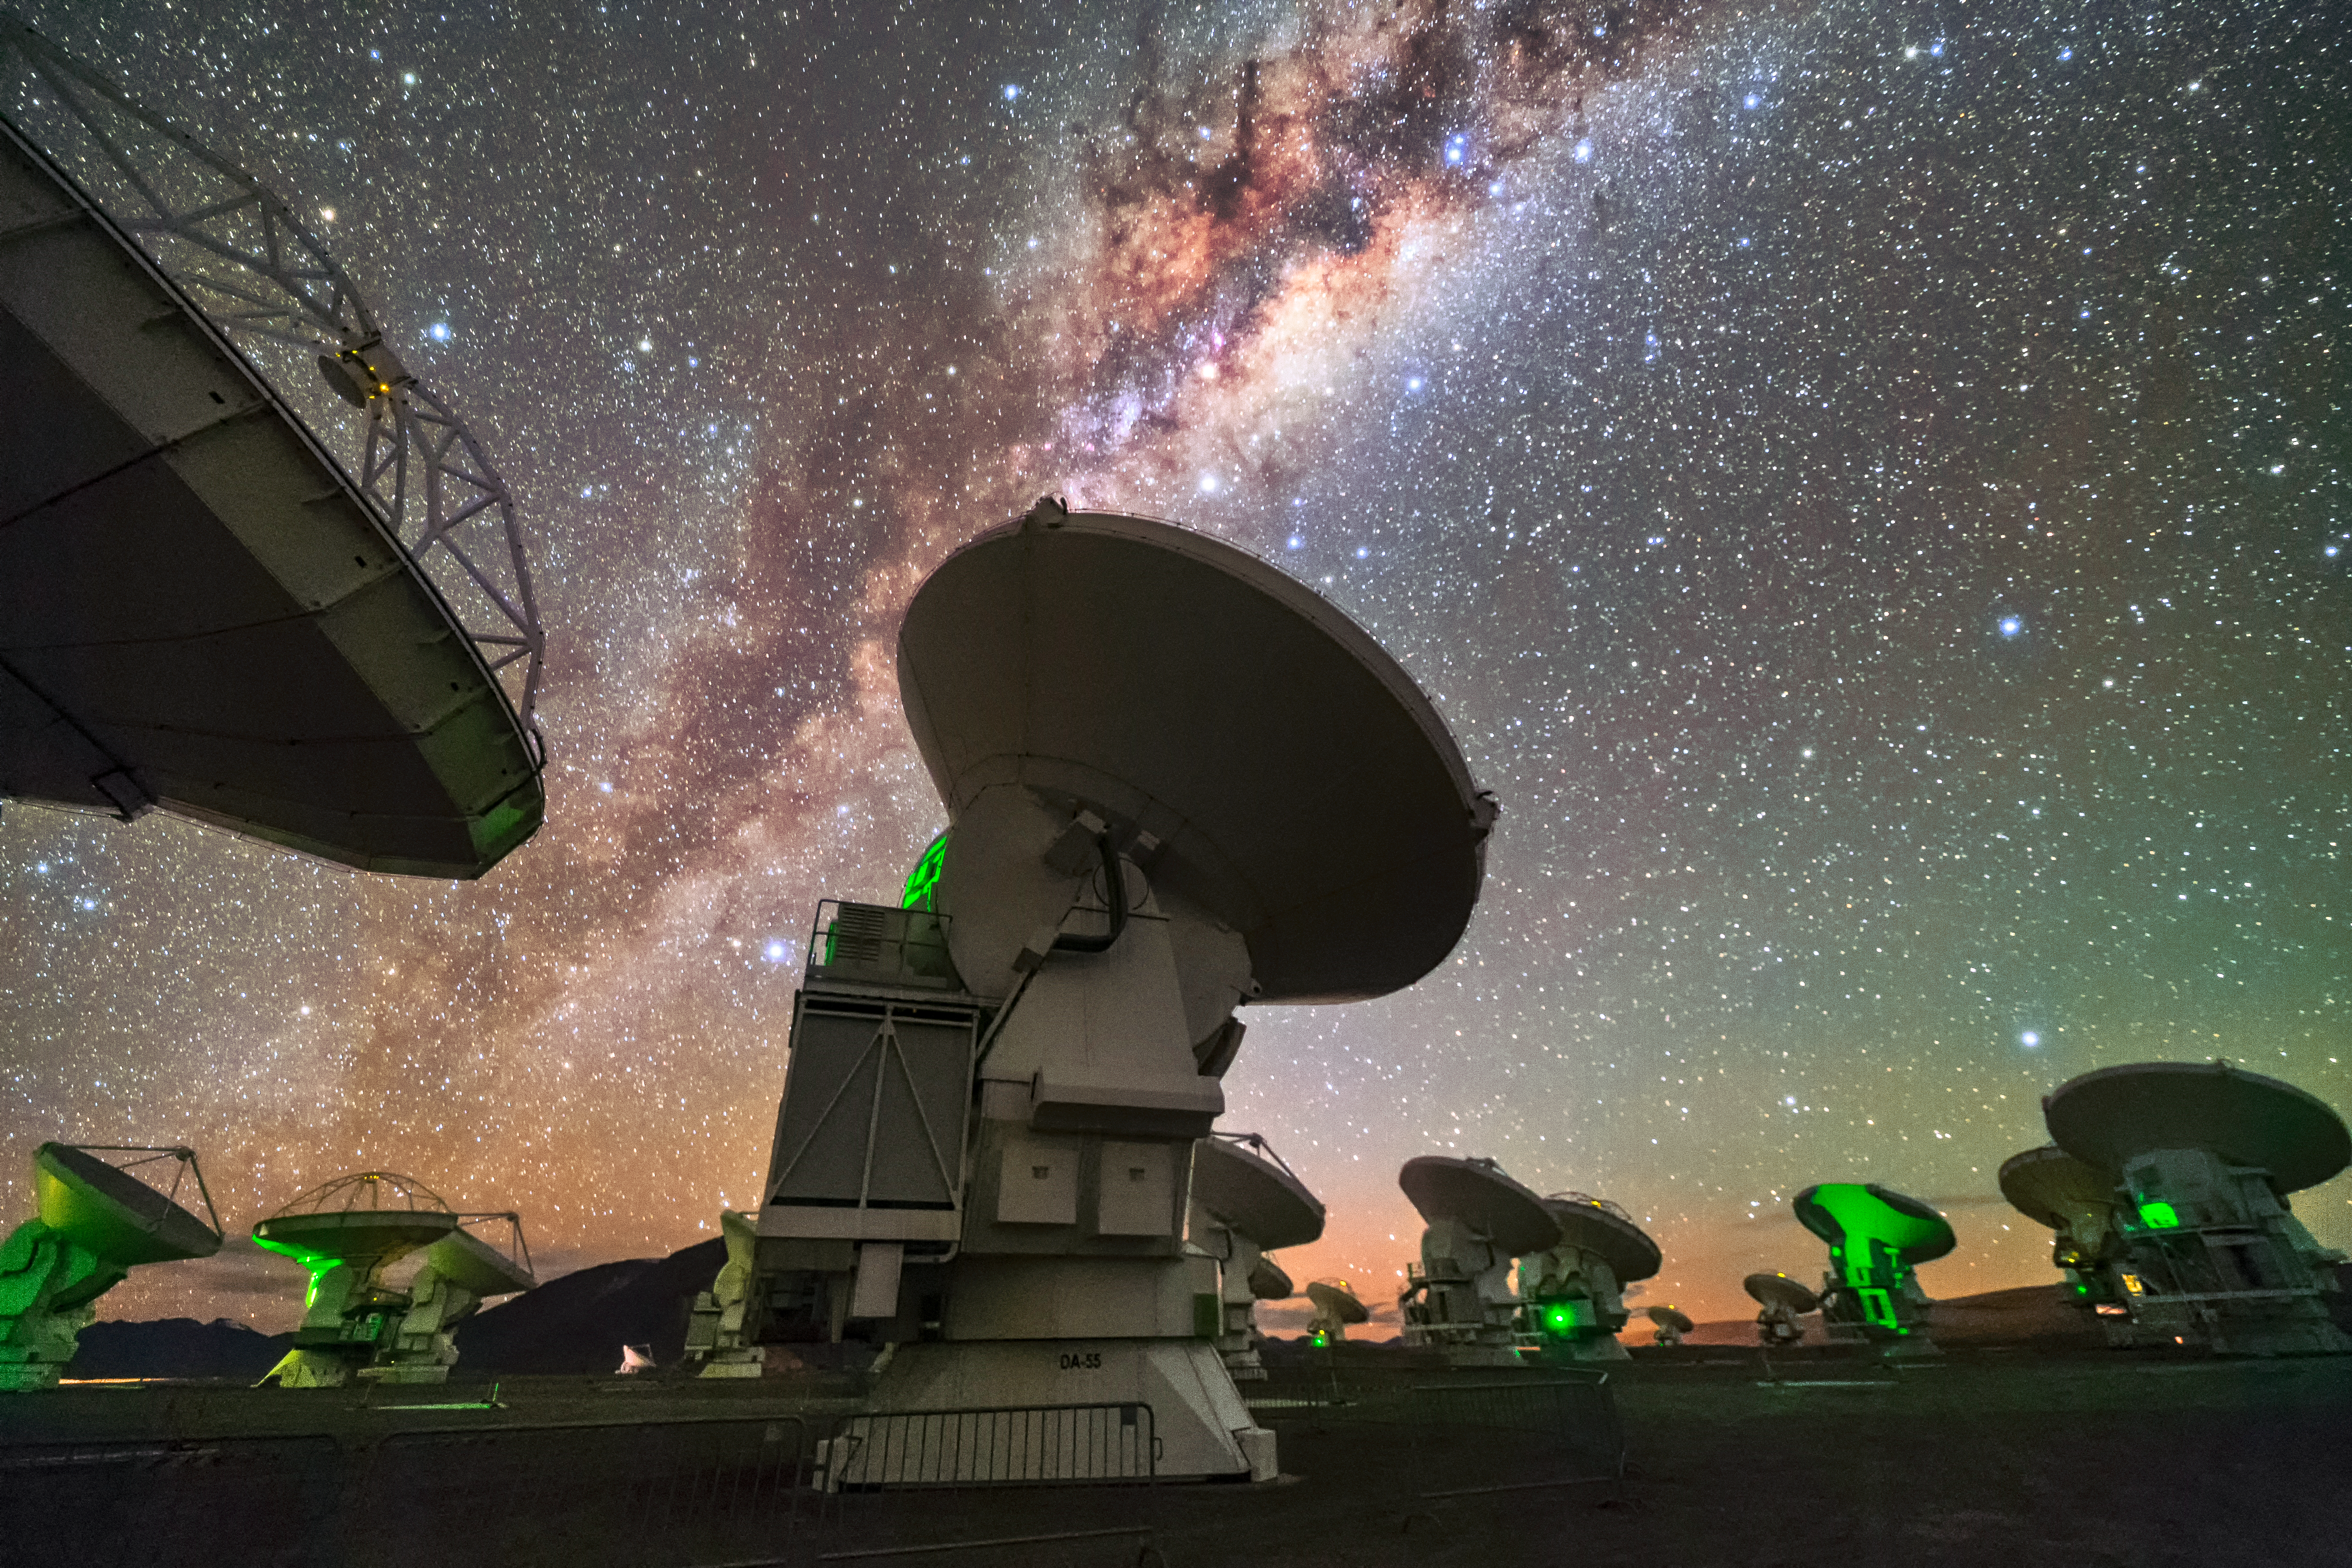

ALMA at night

ALMA, located in the Chilean Atacama desert, is the most powerful telescope for observing the cool Universe — molecular gas and dust. ALMA studies the building blocks of stars, planetary systems, galaxies and life itself. By providing scientists with detailed images of stars and planets being born in gas clouds near our Solar System, and detecting distant galaxies forming at the edge of the observable Universe, which we see as they were roughly ten billion years ago, it allows astronomers address some of the deepest questions of our cosmic origins.

Credit: Sangku Kim/ESO